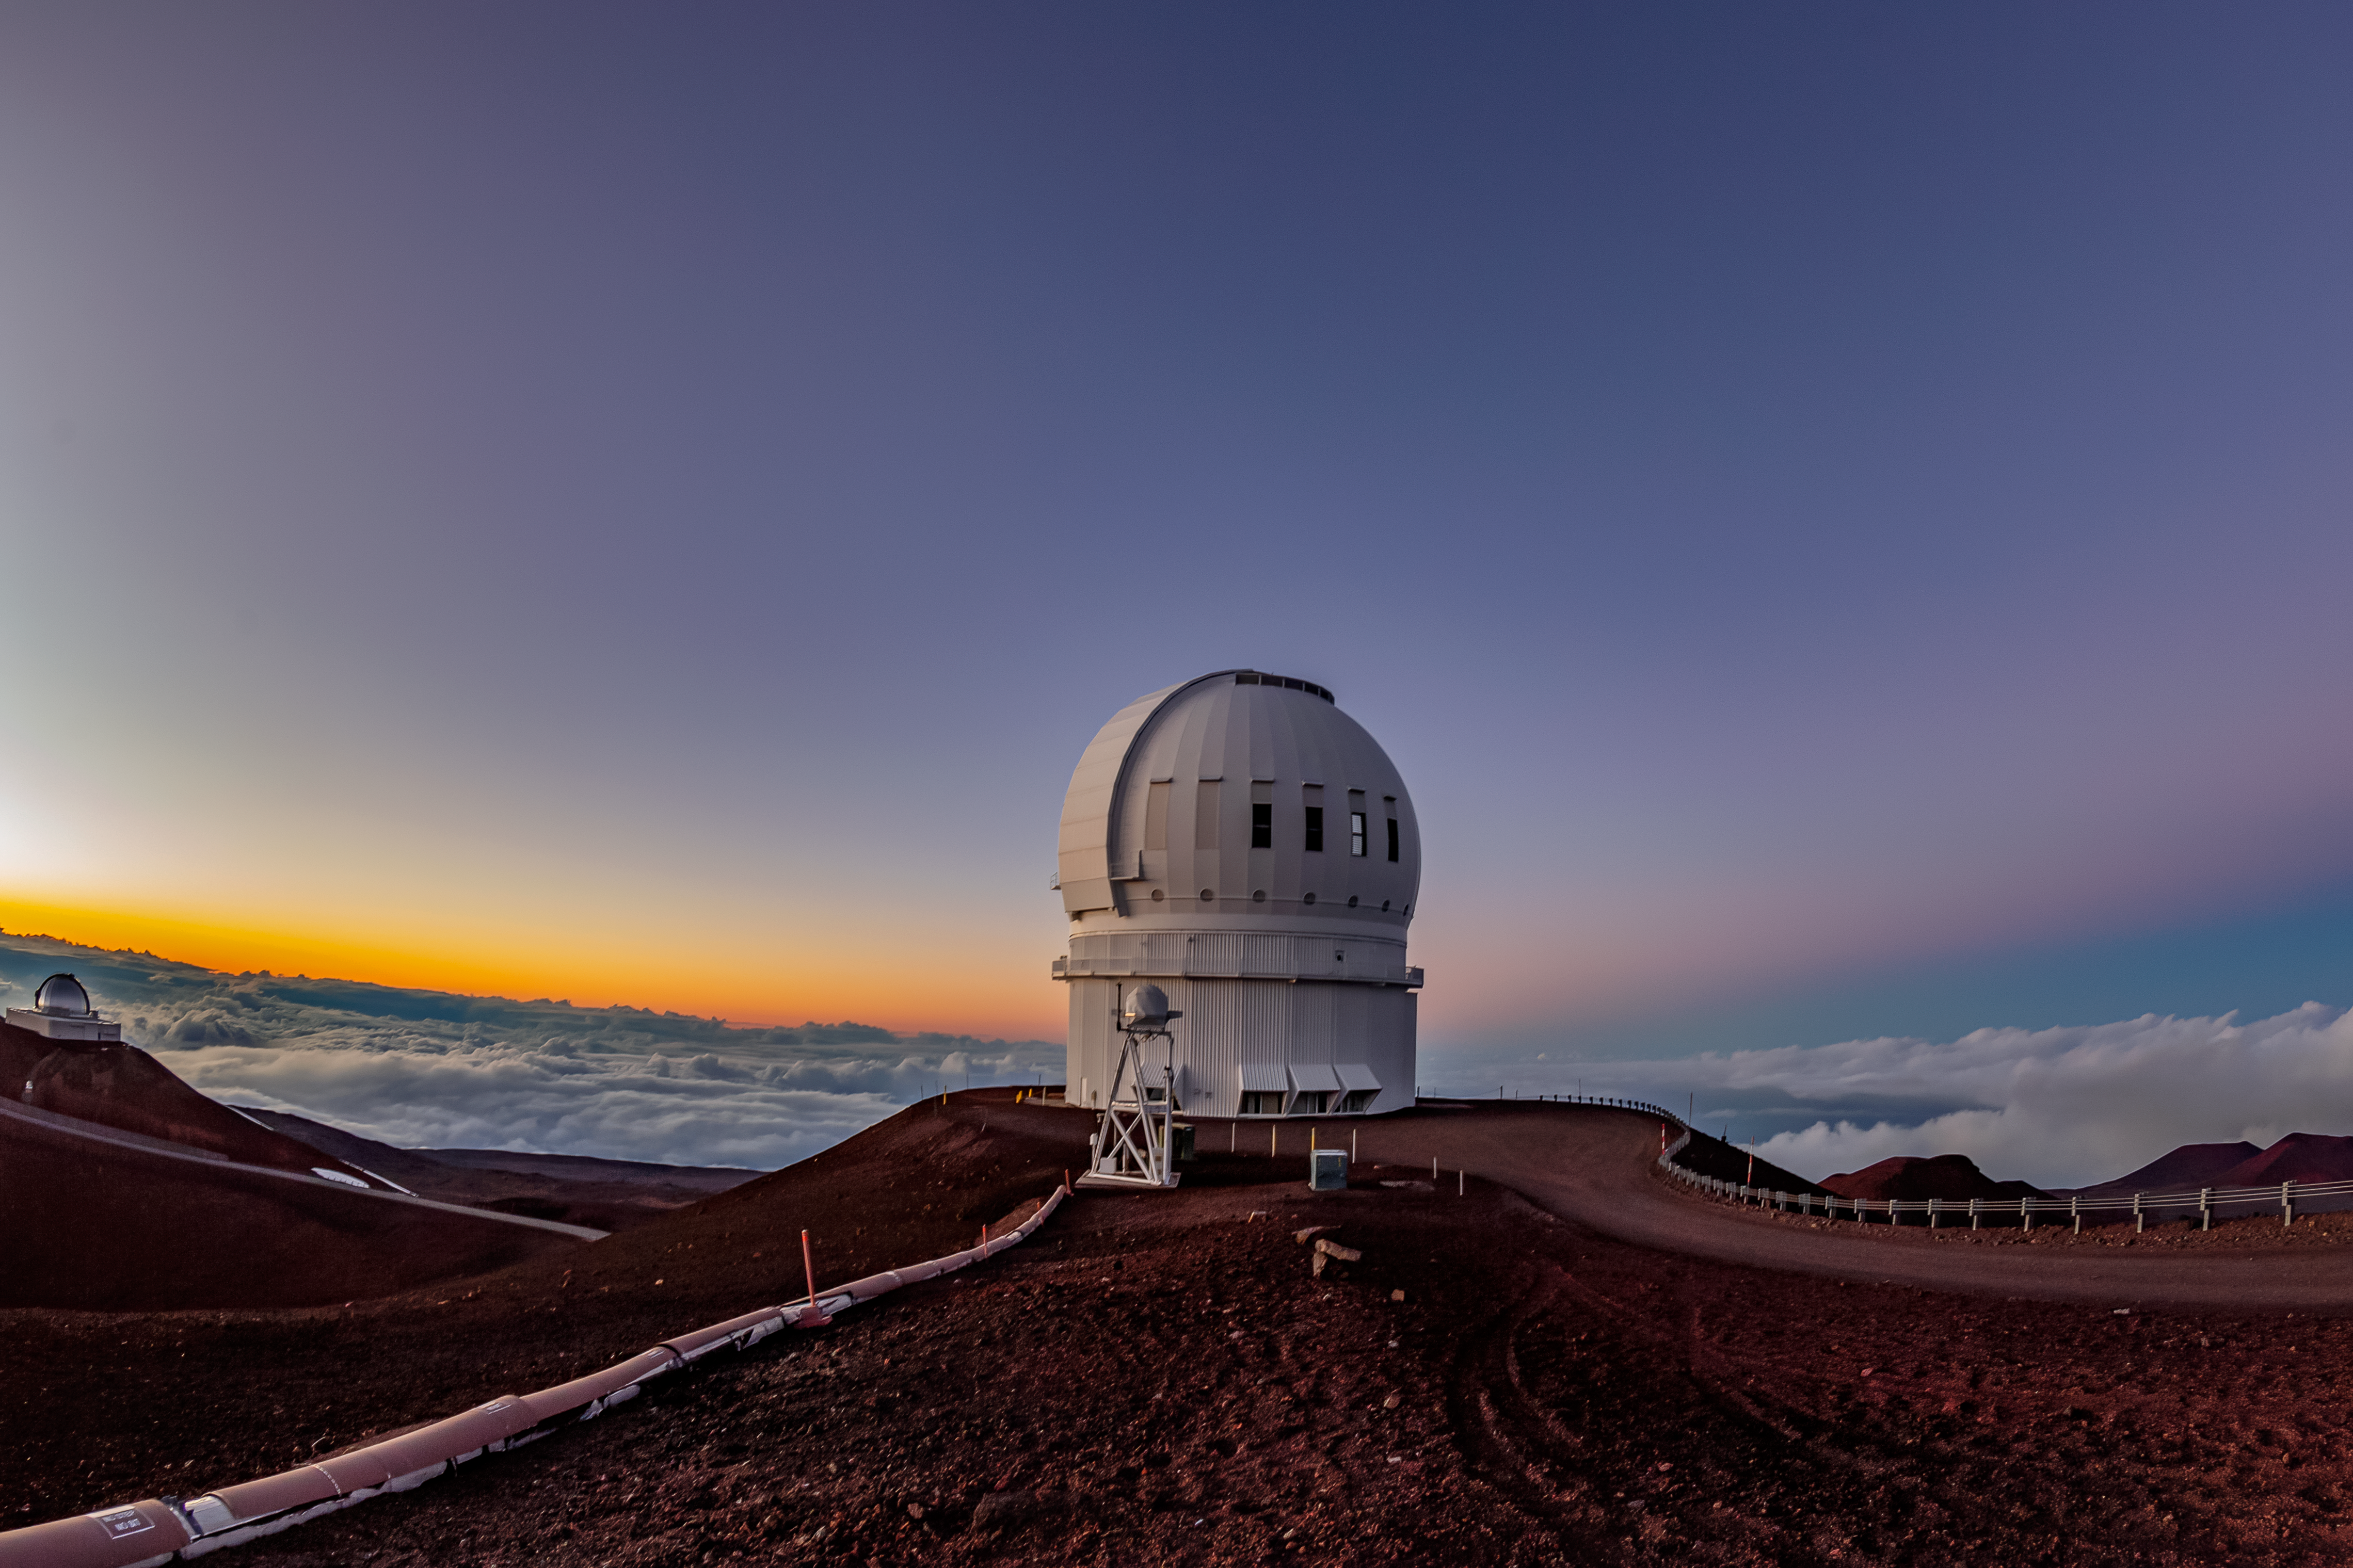

Canada-France-Hawaiʻi Telescope

The Canada-France-Hawaiʻi Telescope located near the summit of Maunakea in Hawaiʻi. On the left side of the image, the NASA Infrared Telescope Facility can be seen.

Credit: NOIRLab/NSF/AURA/T. Matsopoulos